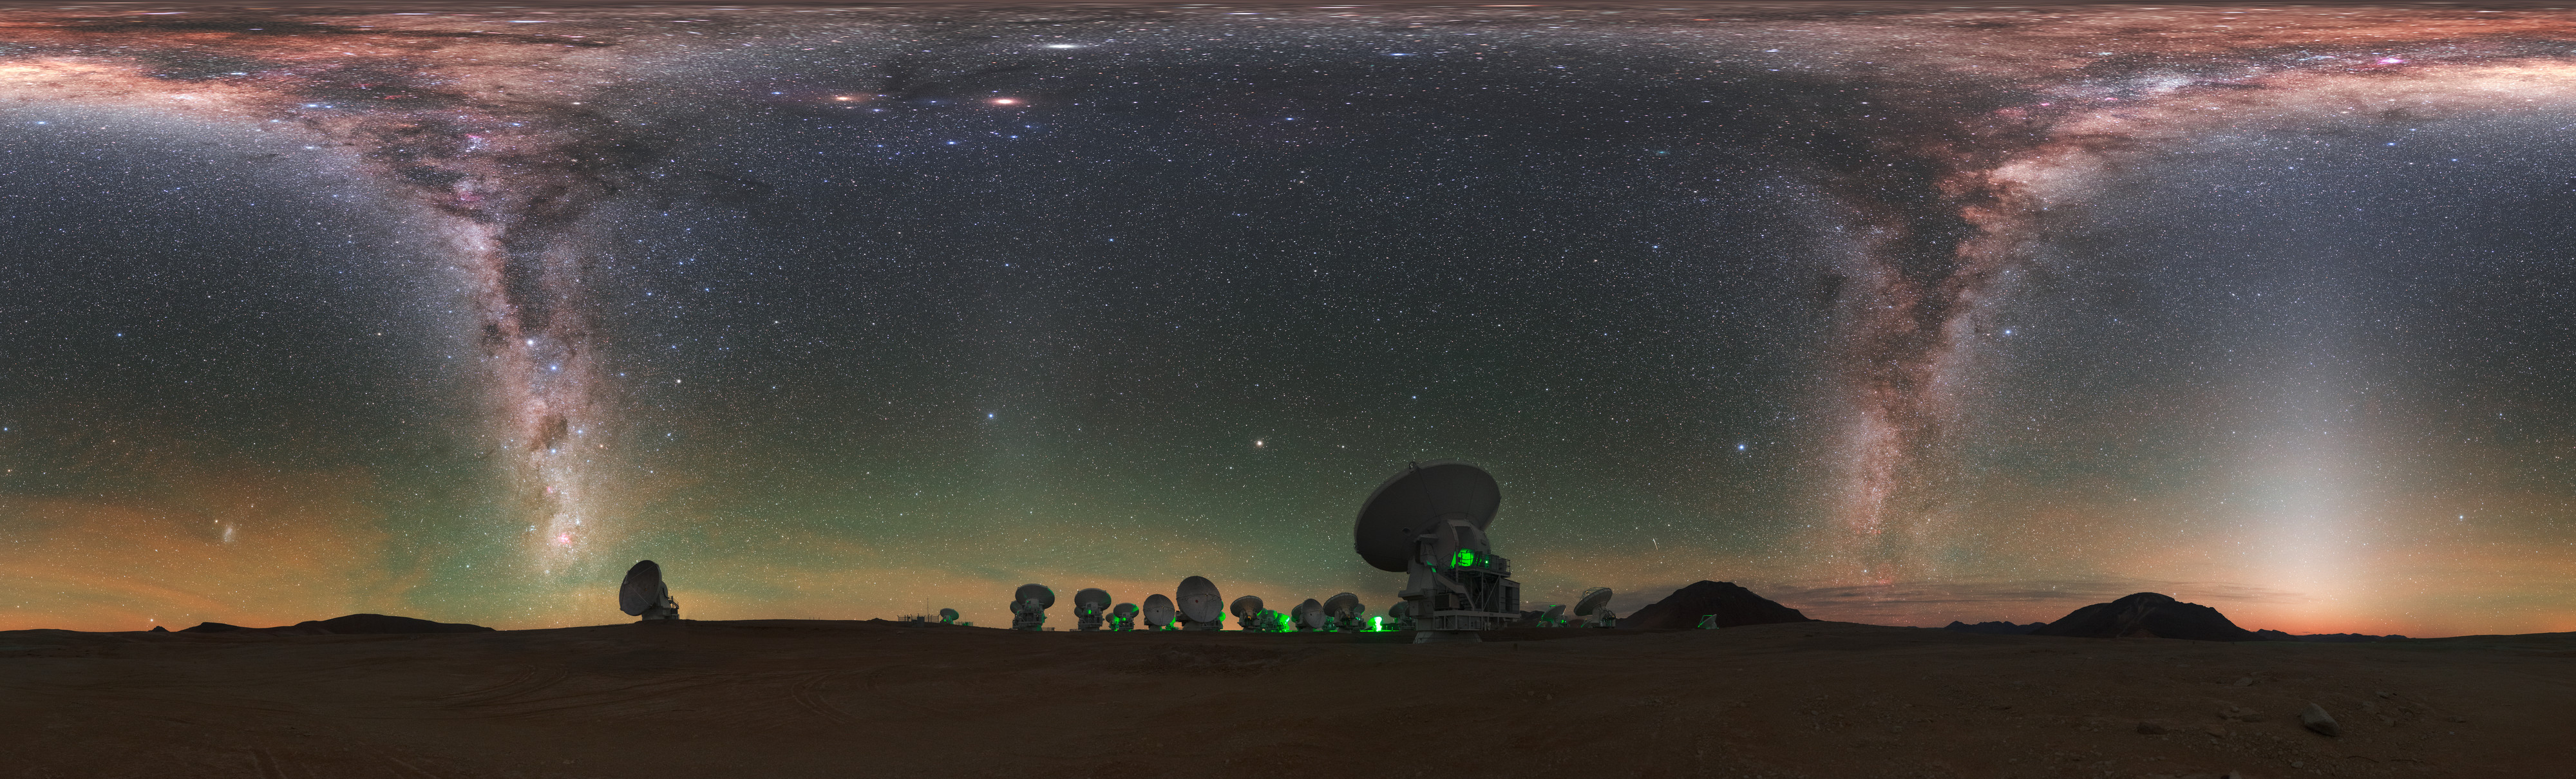

A view of the Zodiac

ALMA does not look like a typical telescope. Some of the 66 antennae working together at Alma are visible around the edge of this distinctive fish-eye view, with the Zodiac constellations splashed across the sky.

Credit: ESO/P. Horálek